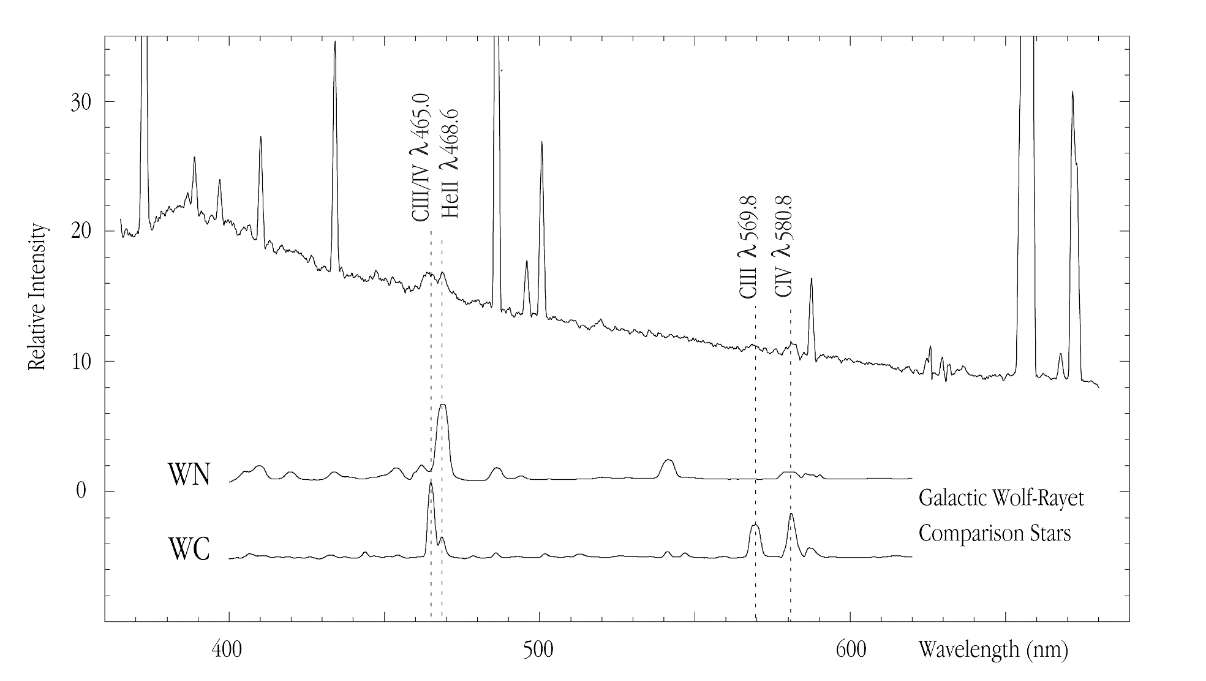

Spectrum of HII region -014+081 in NGC 4254

Observational evidence of the presence of hot and massive "Wolf-Rayet" stars in a metal-rich H II region (designated "-014+081") in the spiral galaxy NGC 4254, a member of the Virgo cluster of galaxies at a distance of about 50 million light-years. Comparison spectra of two types of Wolf-Rayet stars (WC and WN) in the Milky Way galaxy are shown. The characteristic spectral features of ionized helium (He II) and double and triple ionized carbon (C III, C IV) are identical.

Credit: ESO